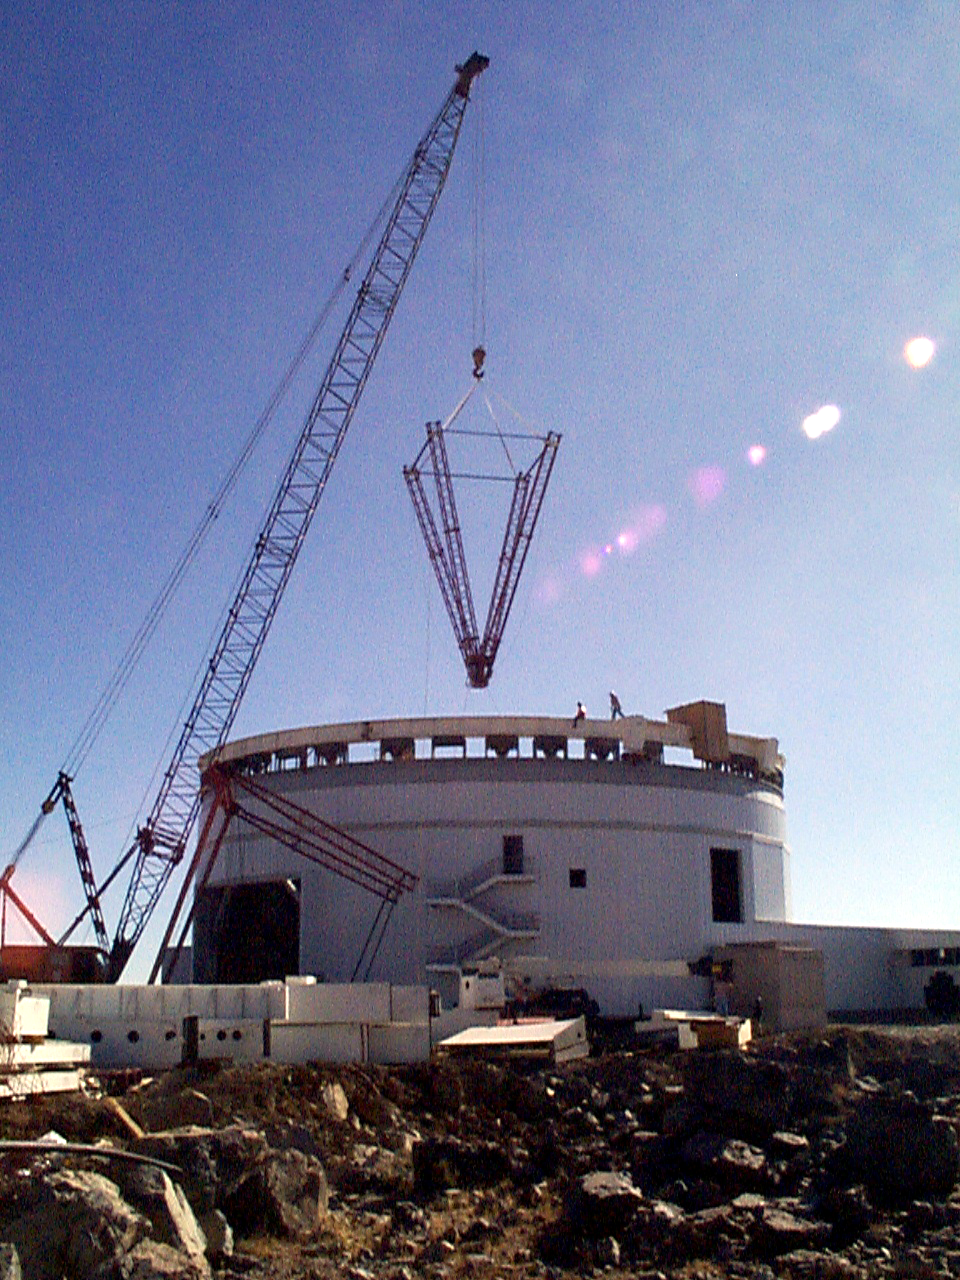

Gemini South, Cerro Pachon

Progress at the Chilean site at Cerro Pachon, January 20th, 1998. Taken by a digital camera on-site.

Credit: NOIRLab/NSF/AURA